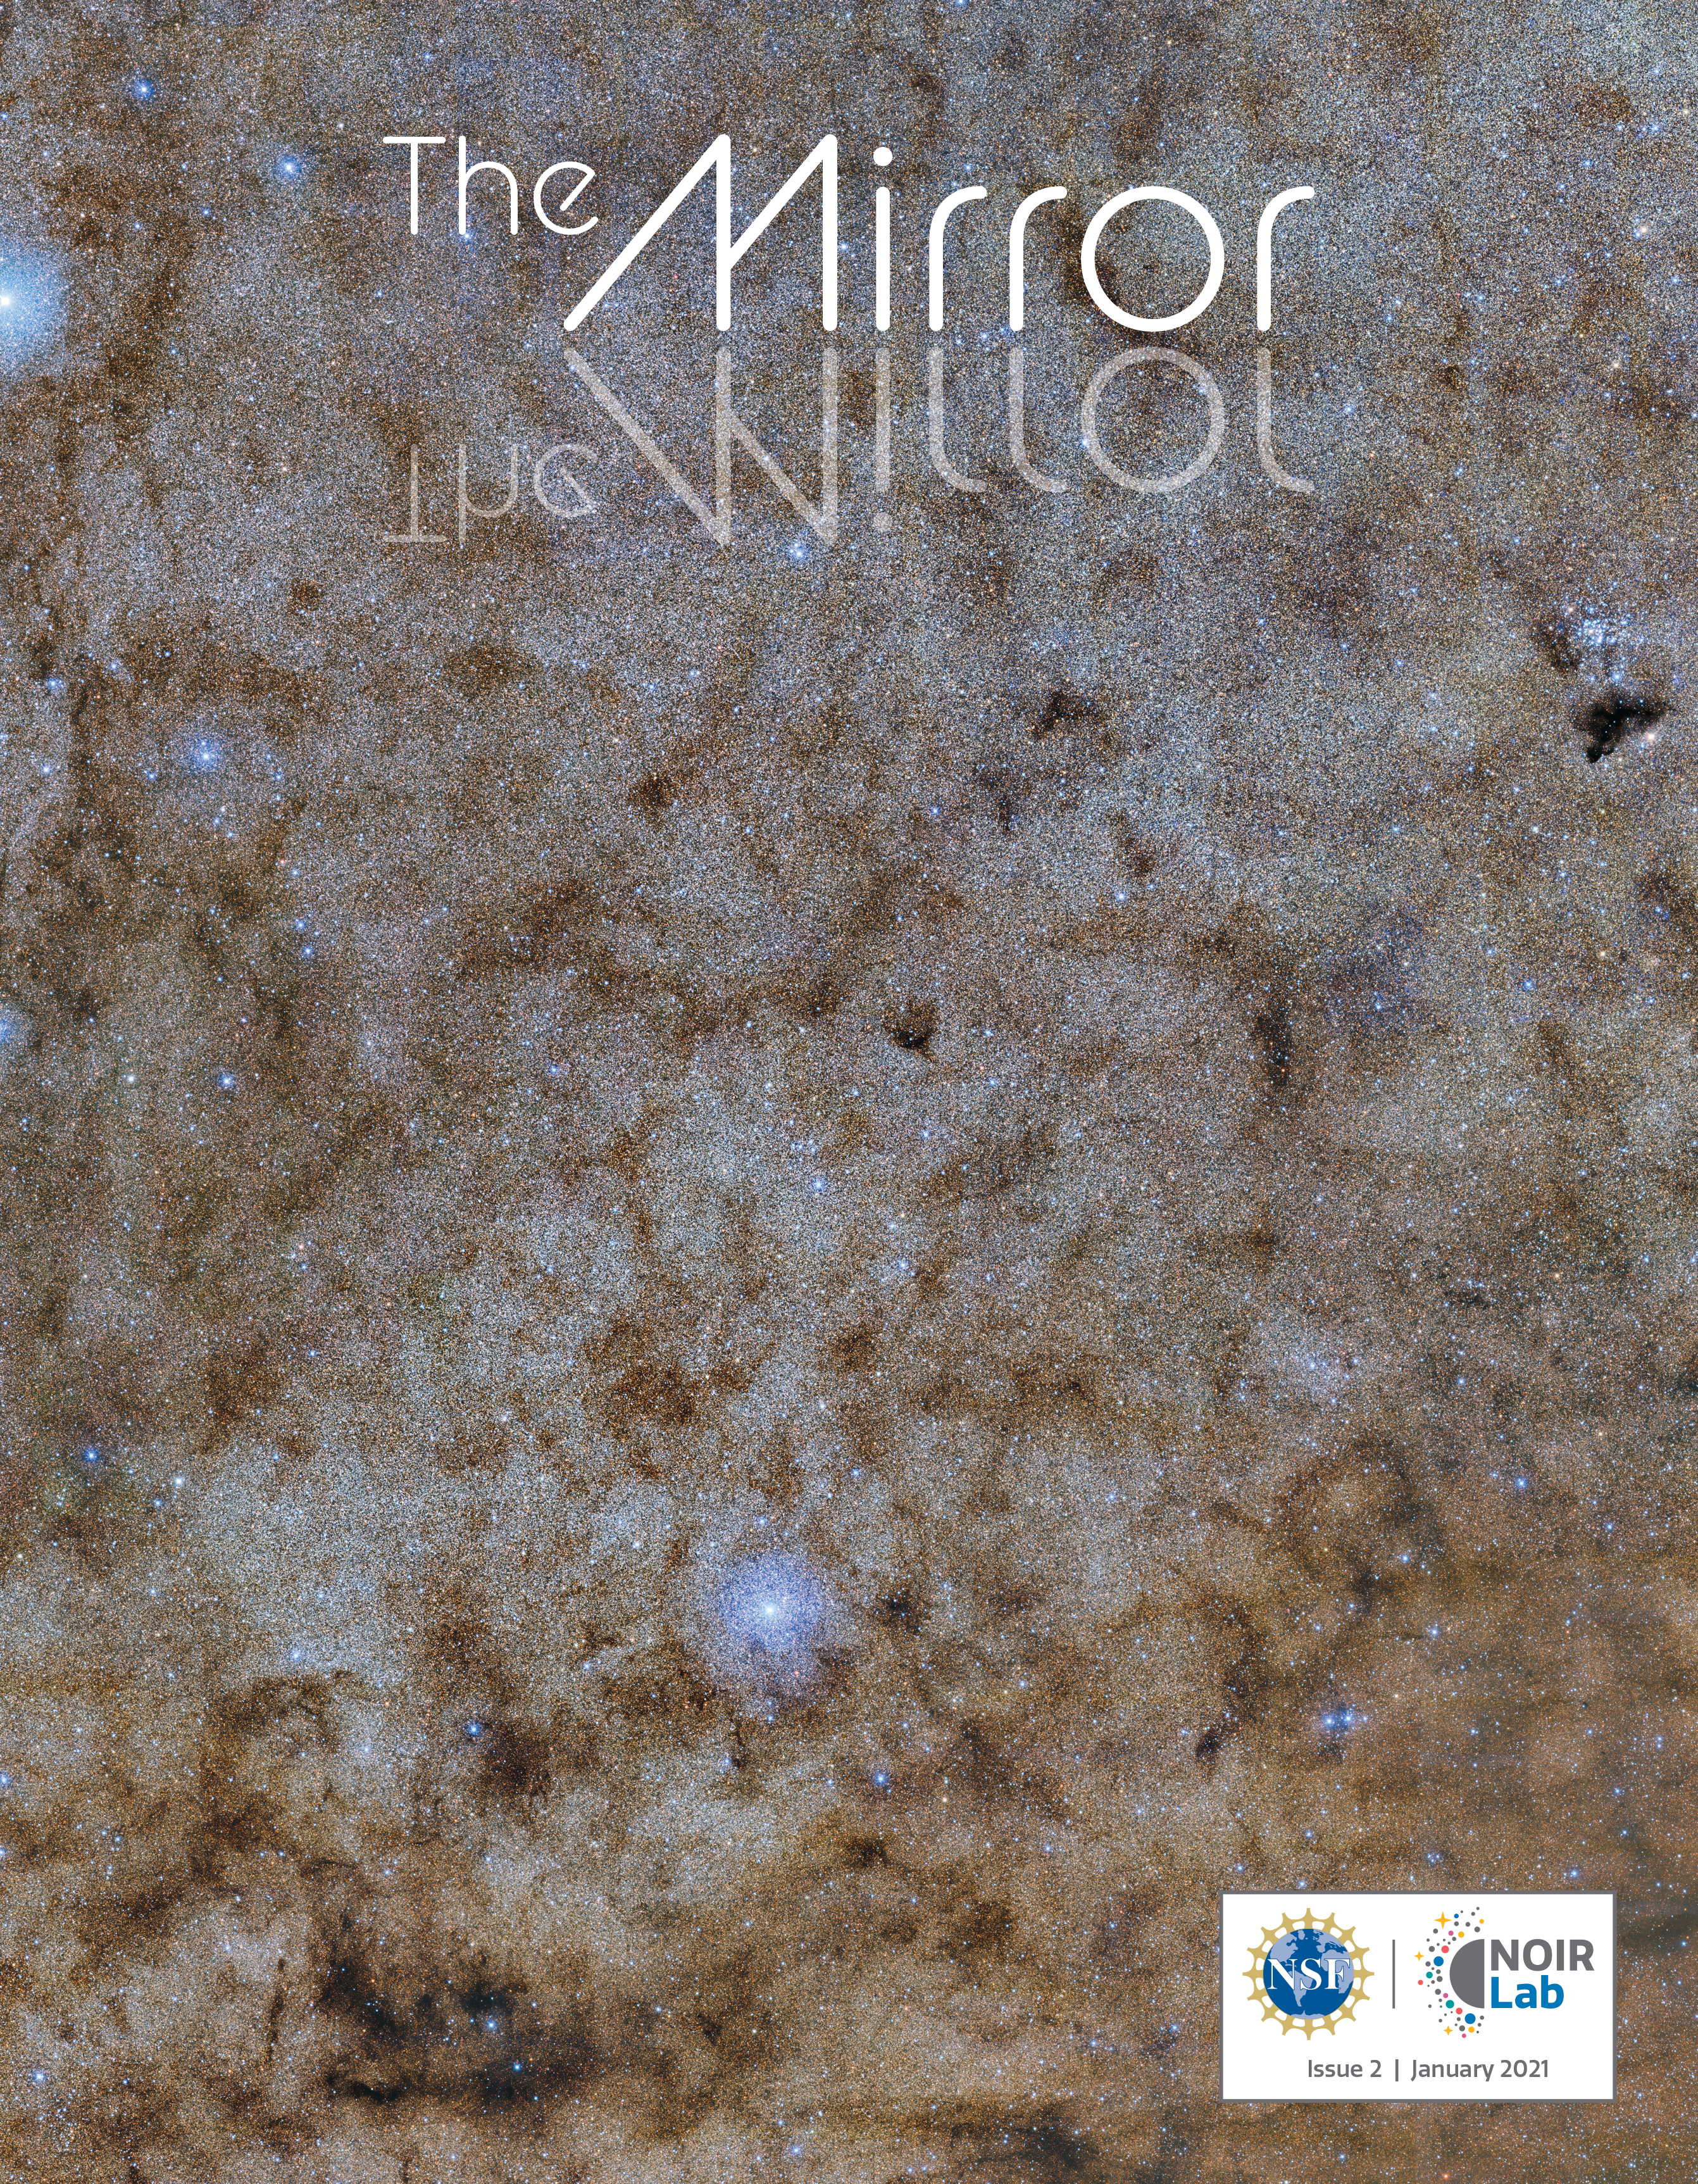

Mirror 2 Cover

Credit: NOIRLab